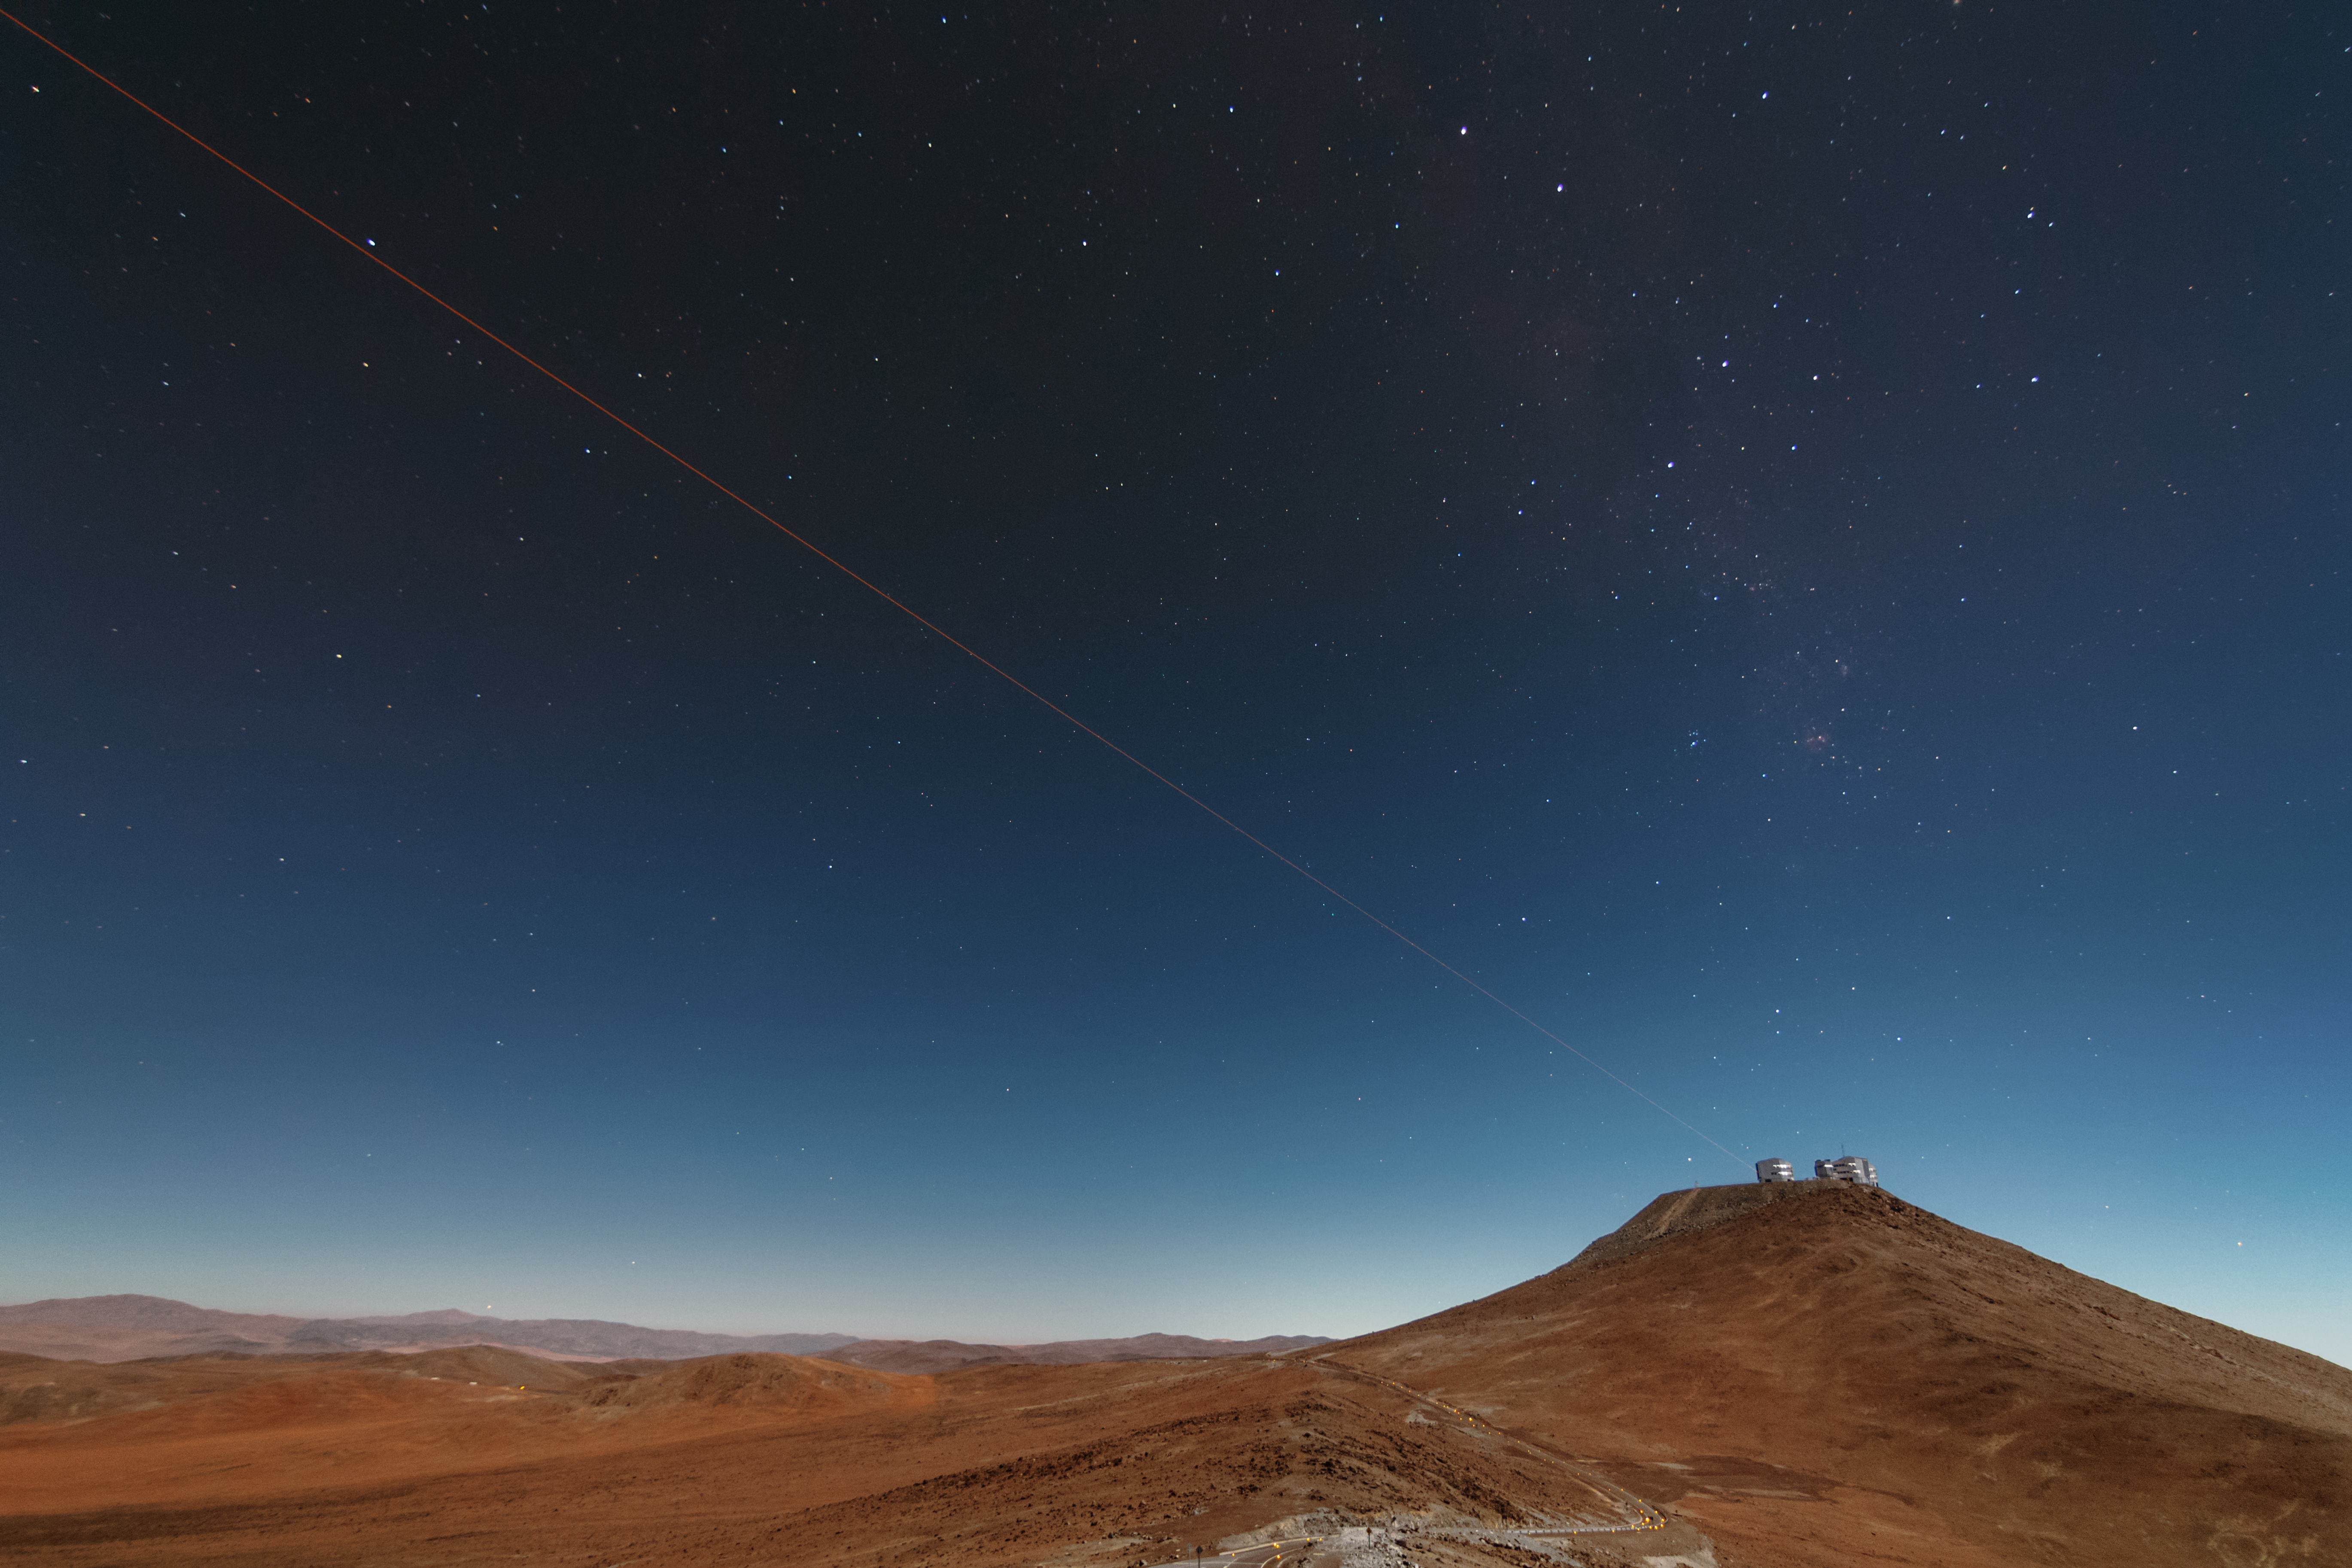

First light of new laser on Adaptive Optics Facility at Paranal

The 4 Laser Guide Star Facility (4LGSF) team have achieved first light with the first of four laser guide star units on Unit Telescope 4 (UT4) of ESO’s Very Large Telescope at Paranal. This is a key step on the way to creating the full Adaptive Optics Facility.

First light took place on the night of Wednesday 29 April 2015 and this picture shows the laser being launched into the night sky.

Credit: ESO/J. Girard (djulik.com)